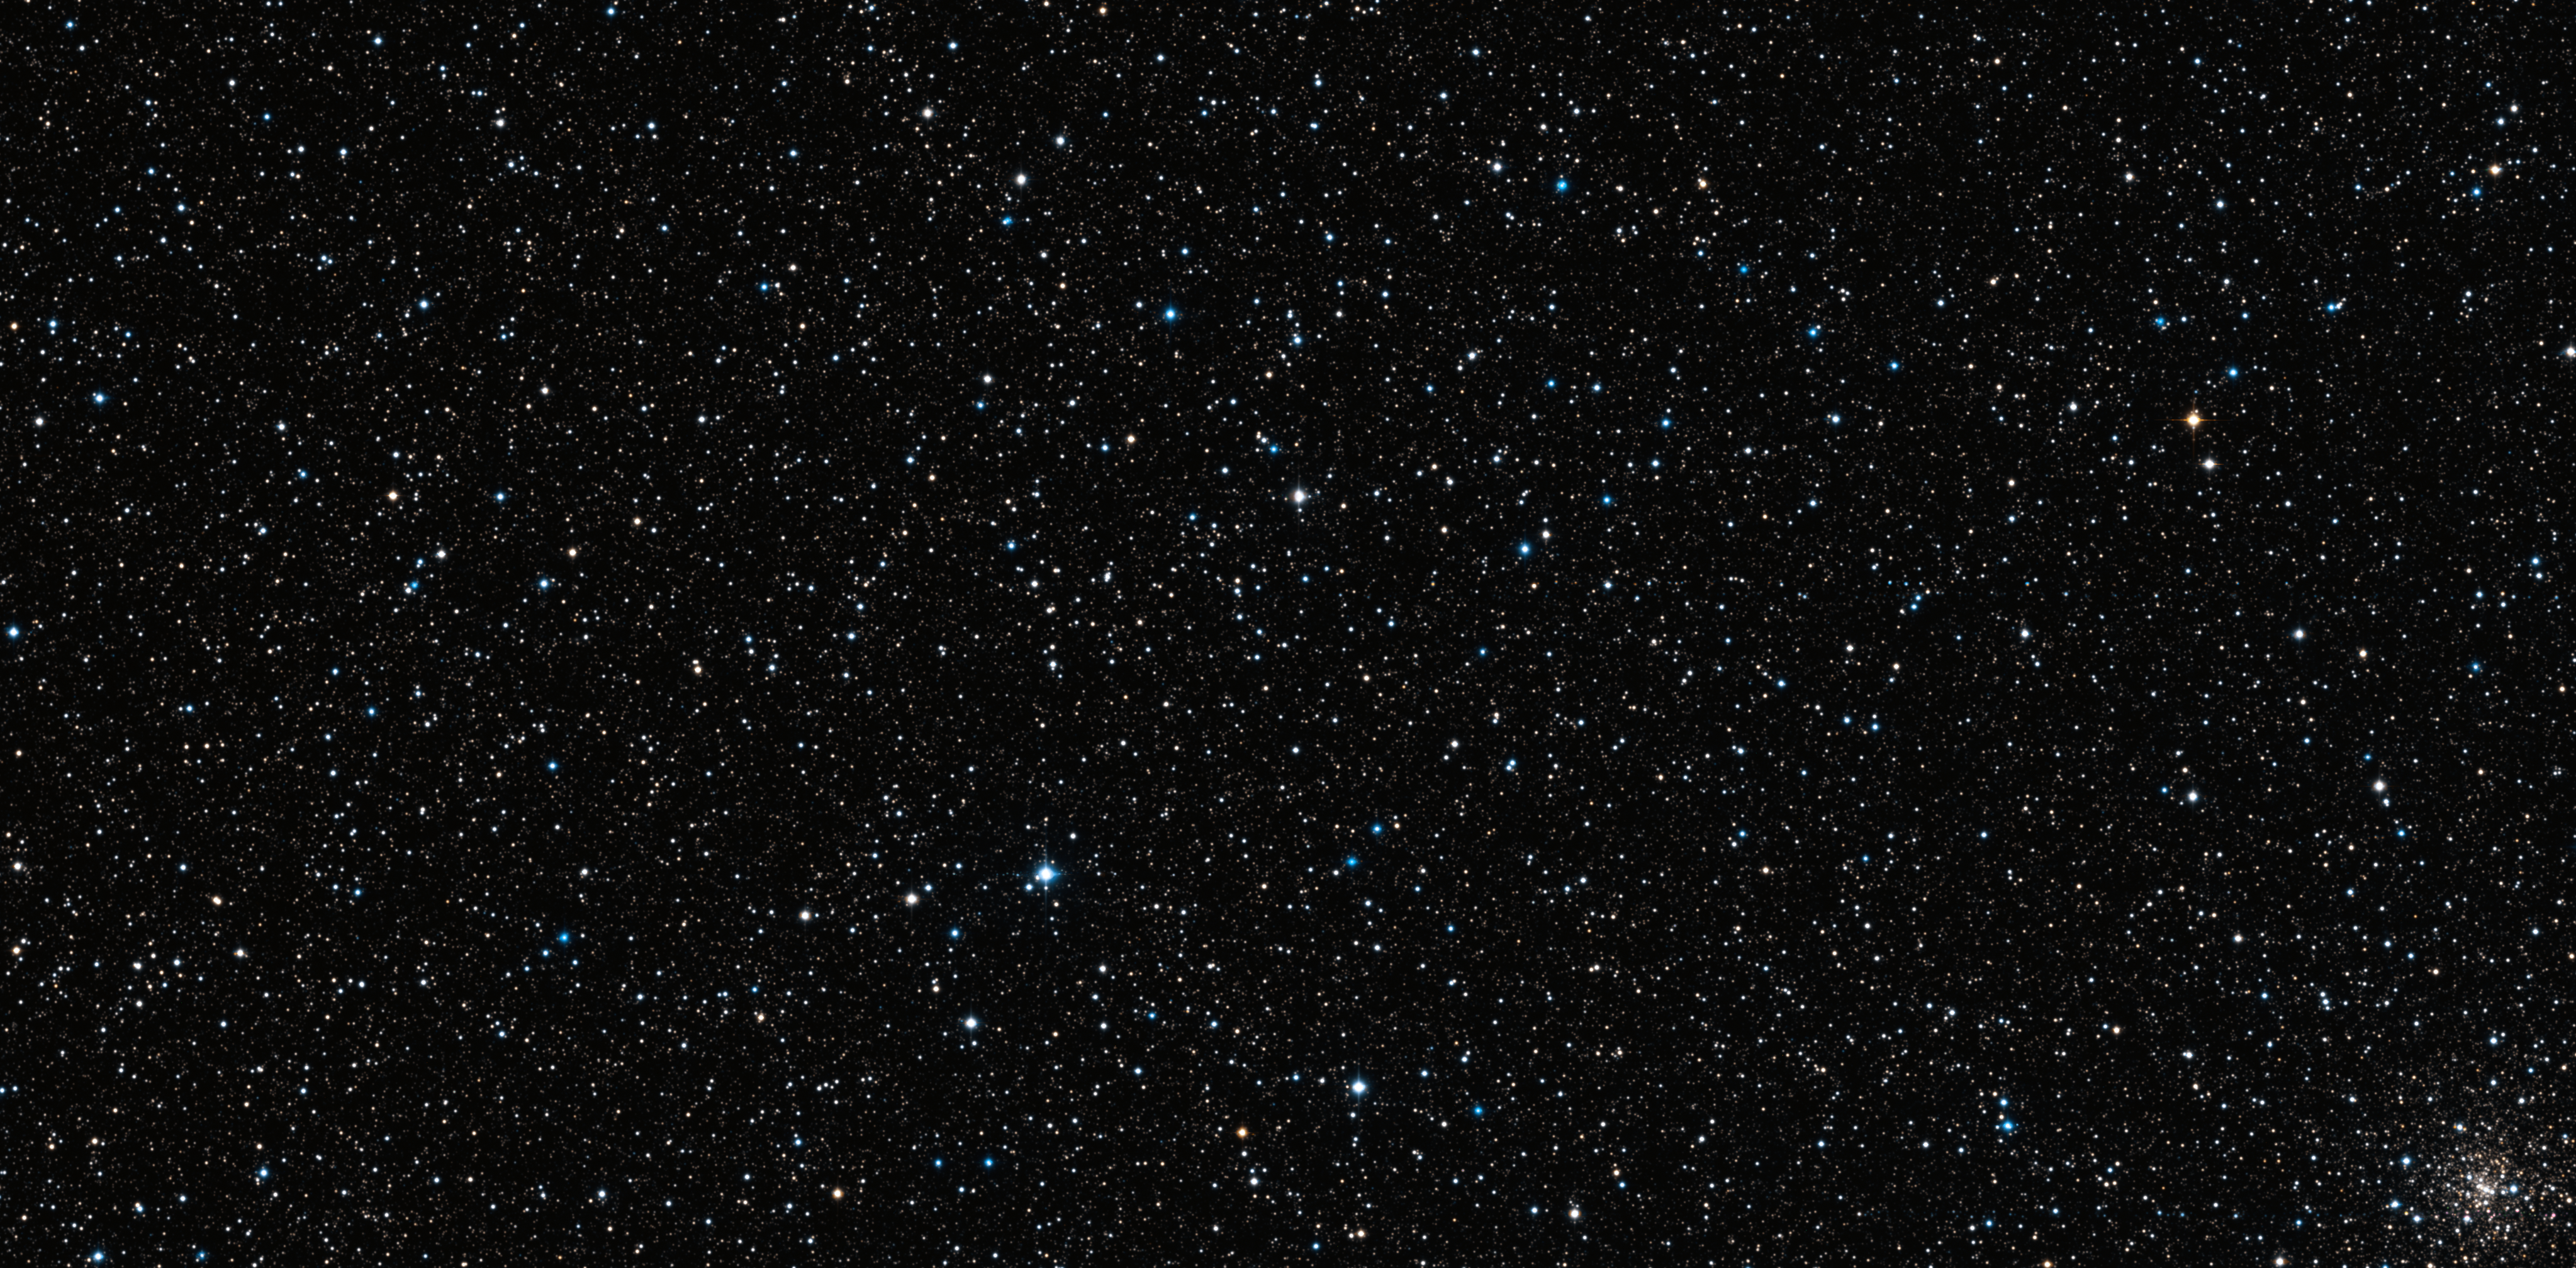

Wide Field Imager view of part of the bulge of the Milky Way

This star-filled picture was taken using the Wide Field Imager on the MPG/ESO 2.2-metre telescope at ESO’s La Silla Observatory in Chile. It shows a patch of sky in the direction of the centre of the Milky Way and includes many thousands of stars that form part of the Milky Way bulge. Very careful comparisons of such images, taken eleven years apart, have been used to measure the motions of bulge stars and help unravel the mysteries of the central parts of the galaxy.

Credit: ESO/M. Zoccali